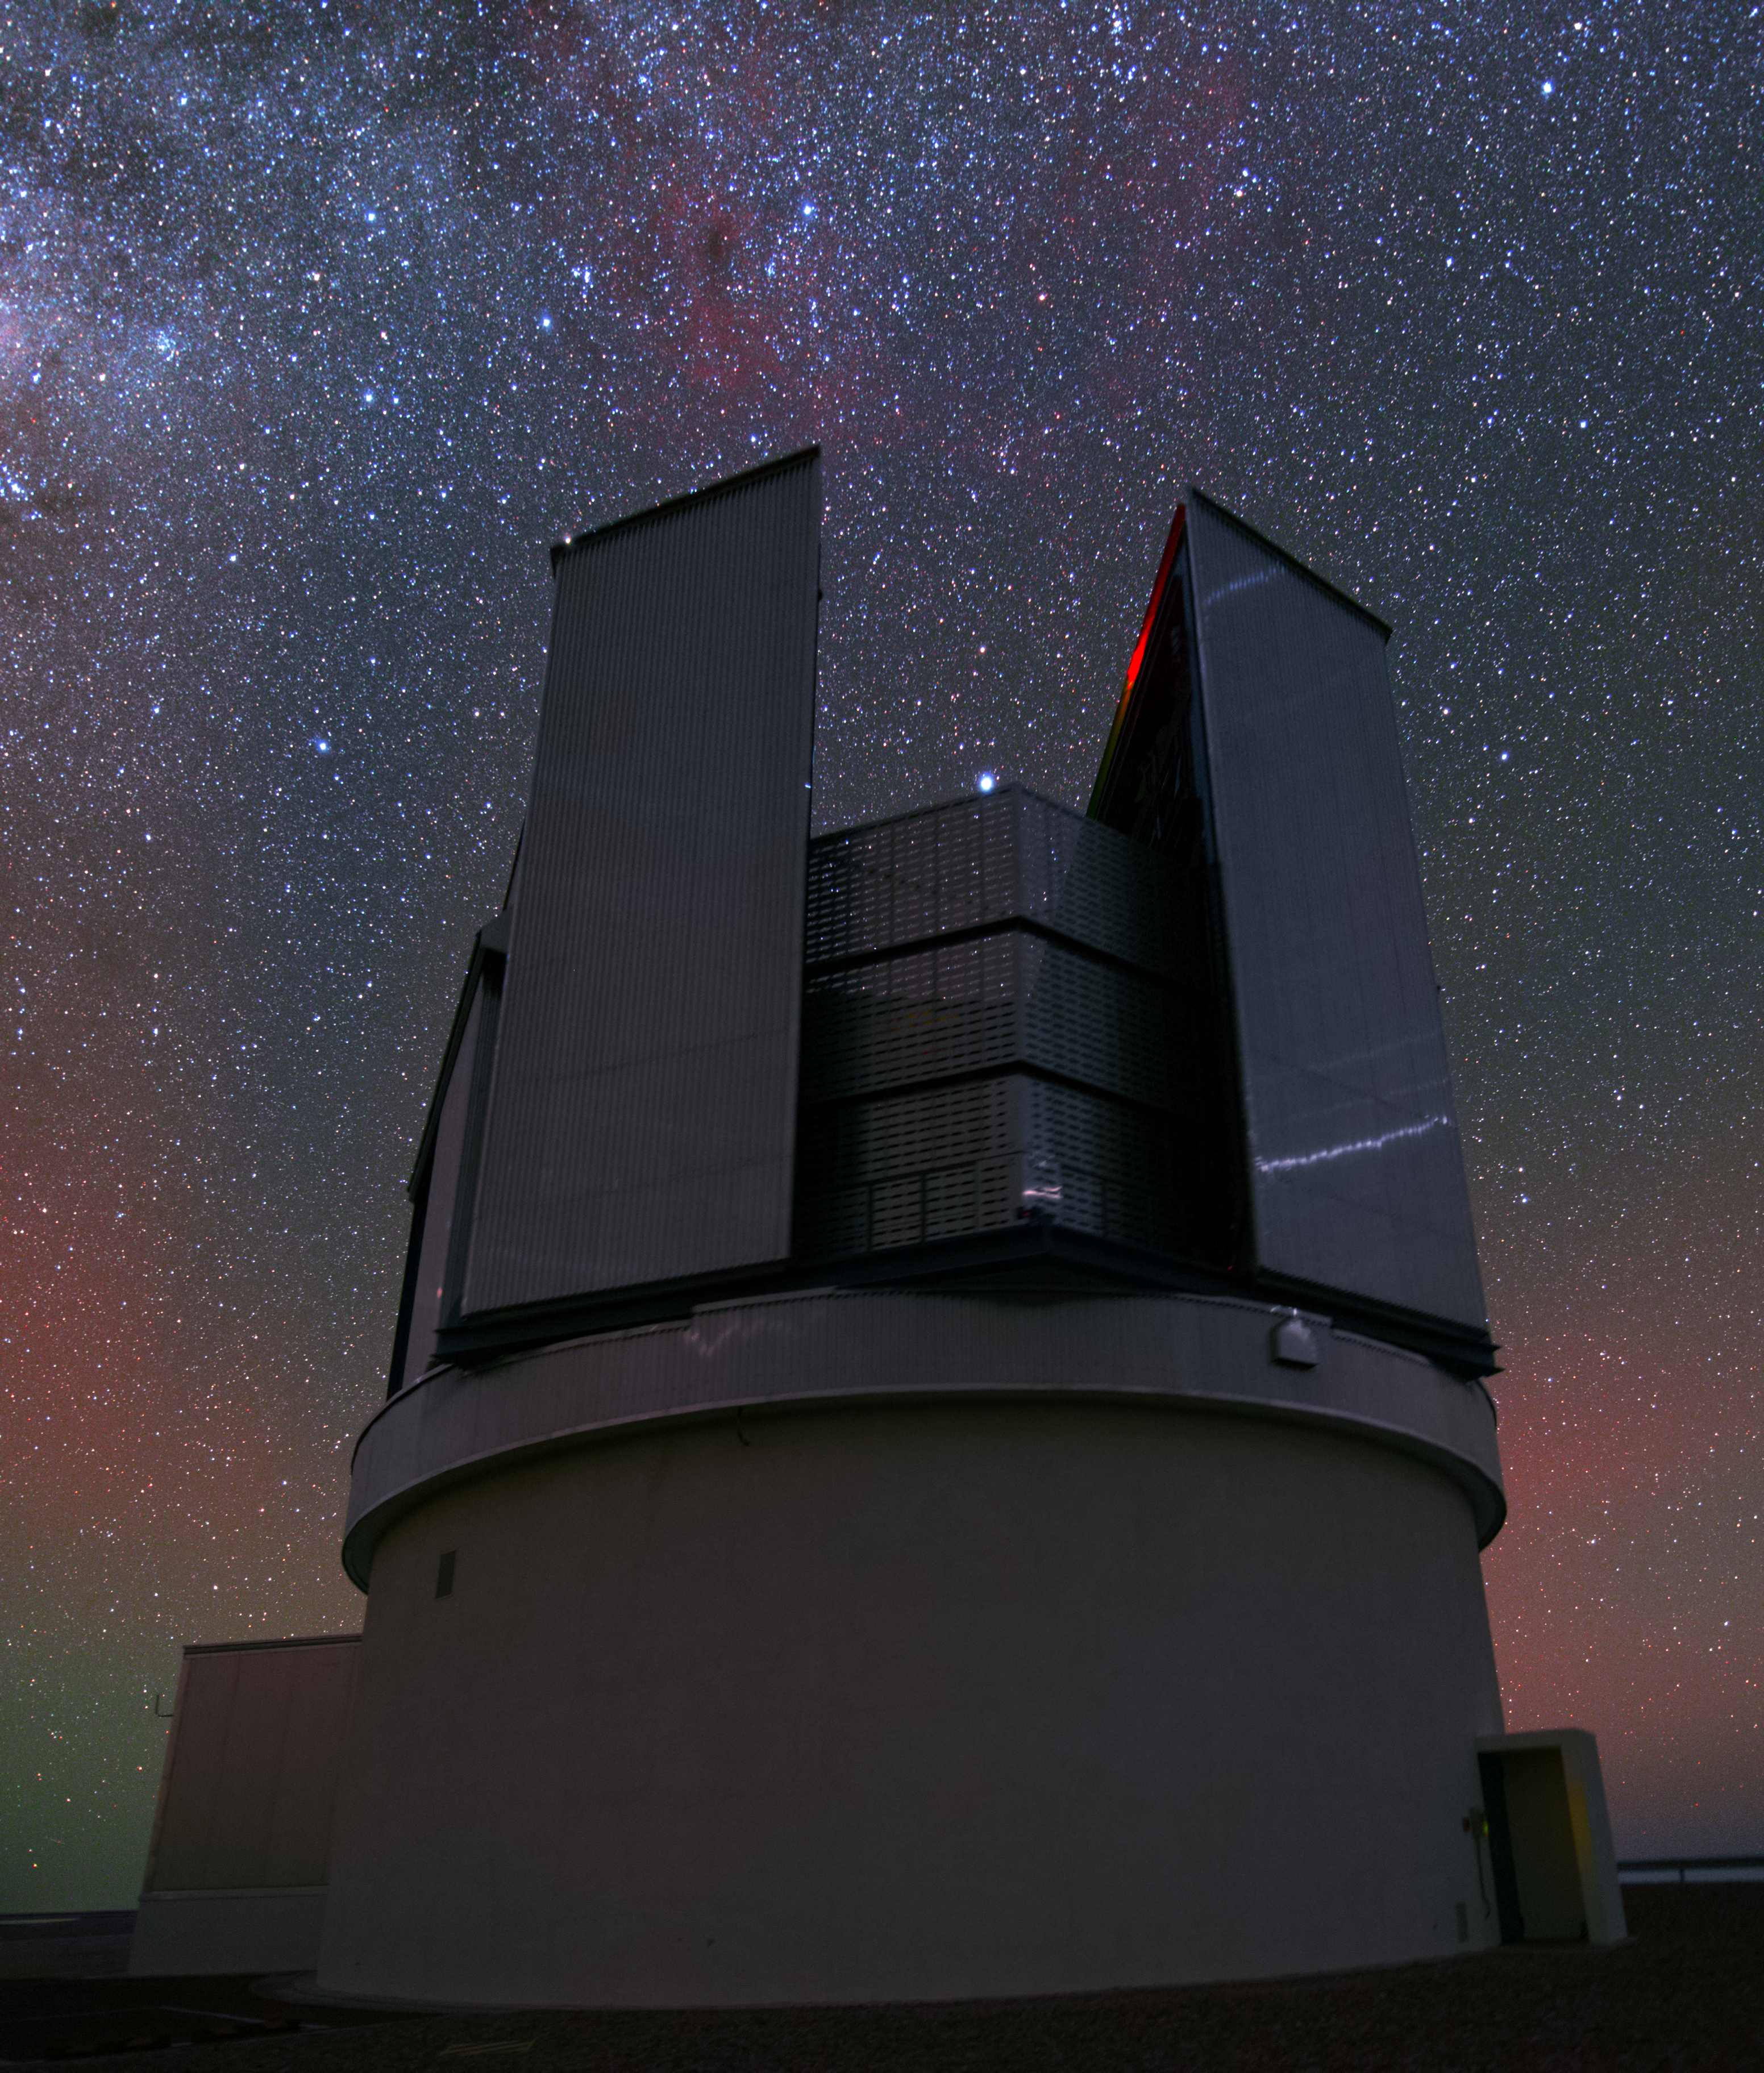

VISTA observing the sky

Even though the VLT is the most famous telescope at the Paranal Observatory, it is by far not the only one. A bit aside from the large Unit Telescopes VISTA (Visible and Infrared Survey Telescope for Astronomy) is housed. In contrast to its bigger brothers VISTA’s observing time is totally devoted to mapping the sky systematically.

Credit: Y. Beletsky (LCO)/ESO